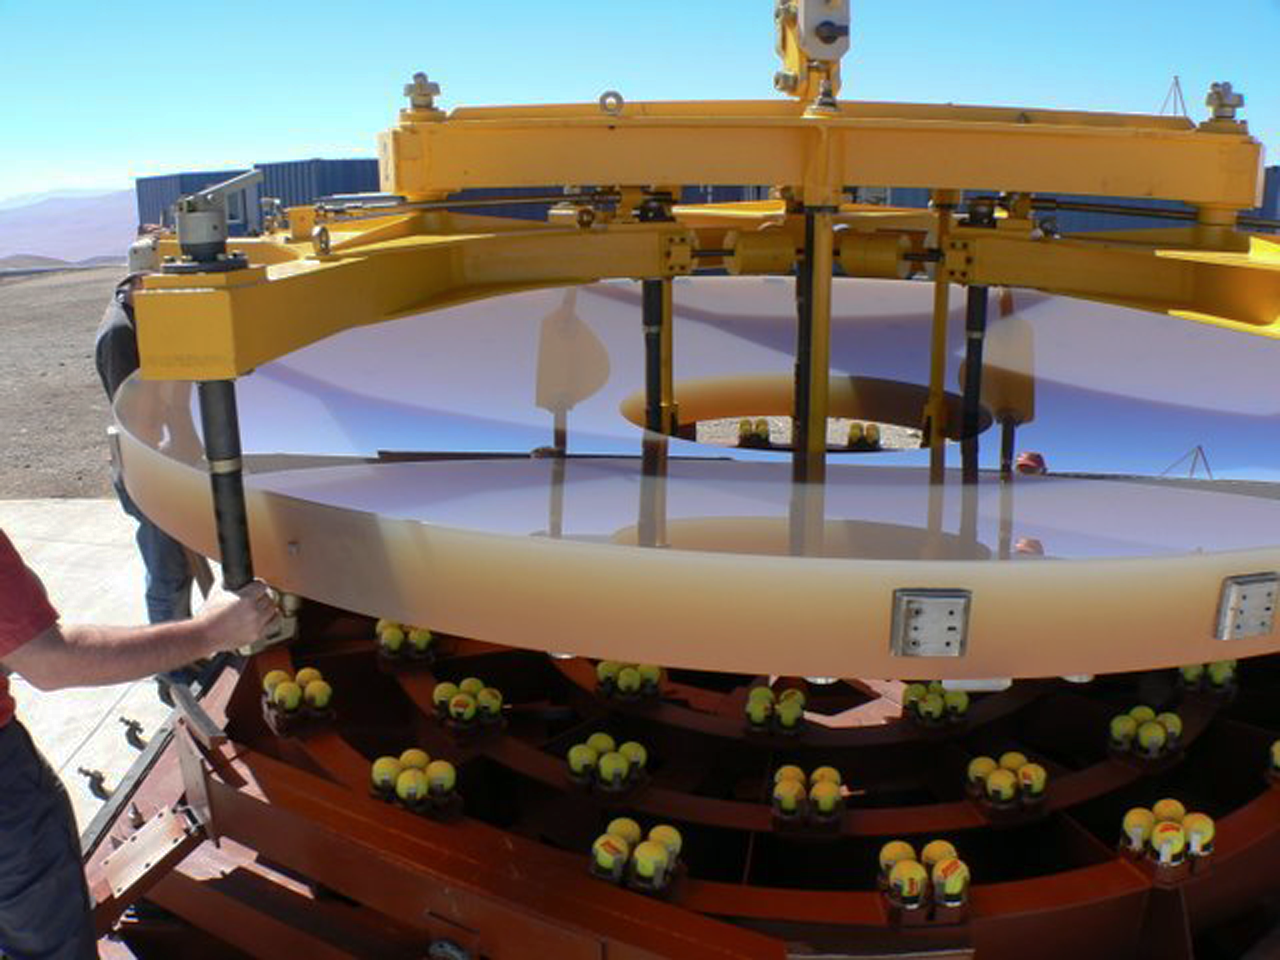

VISTA's primary mirror

Primary Mirror held by (yellow) handling tool being lifted off transport container (note the tennis balls it rested on), to be put on wash cart during unpacking at VISTA on 29 March 2008. Credit: VISTA (Andy Born)

Credit: VISTA/ESO